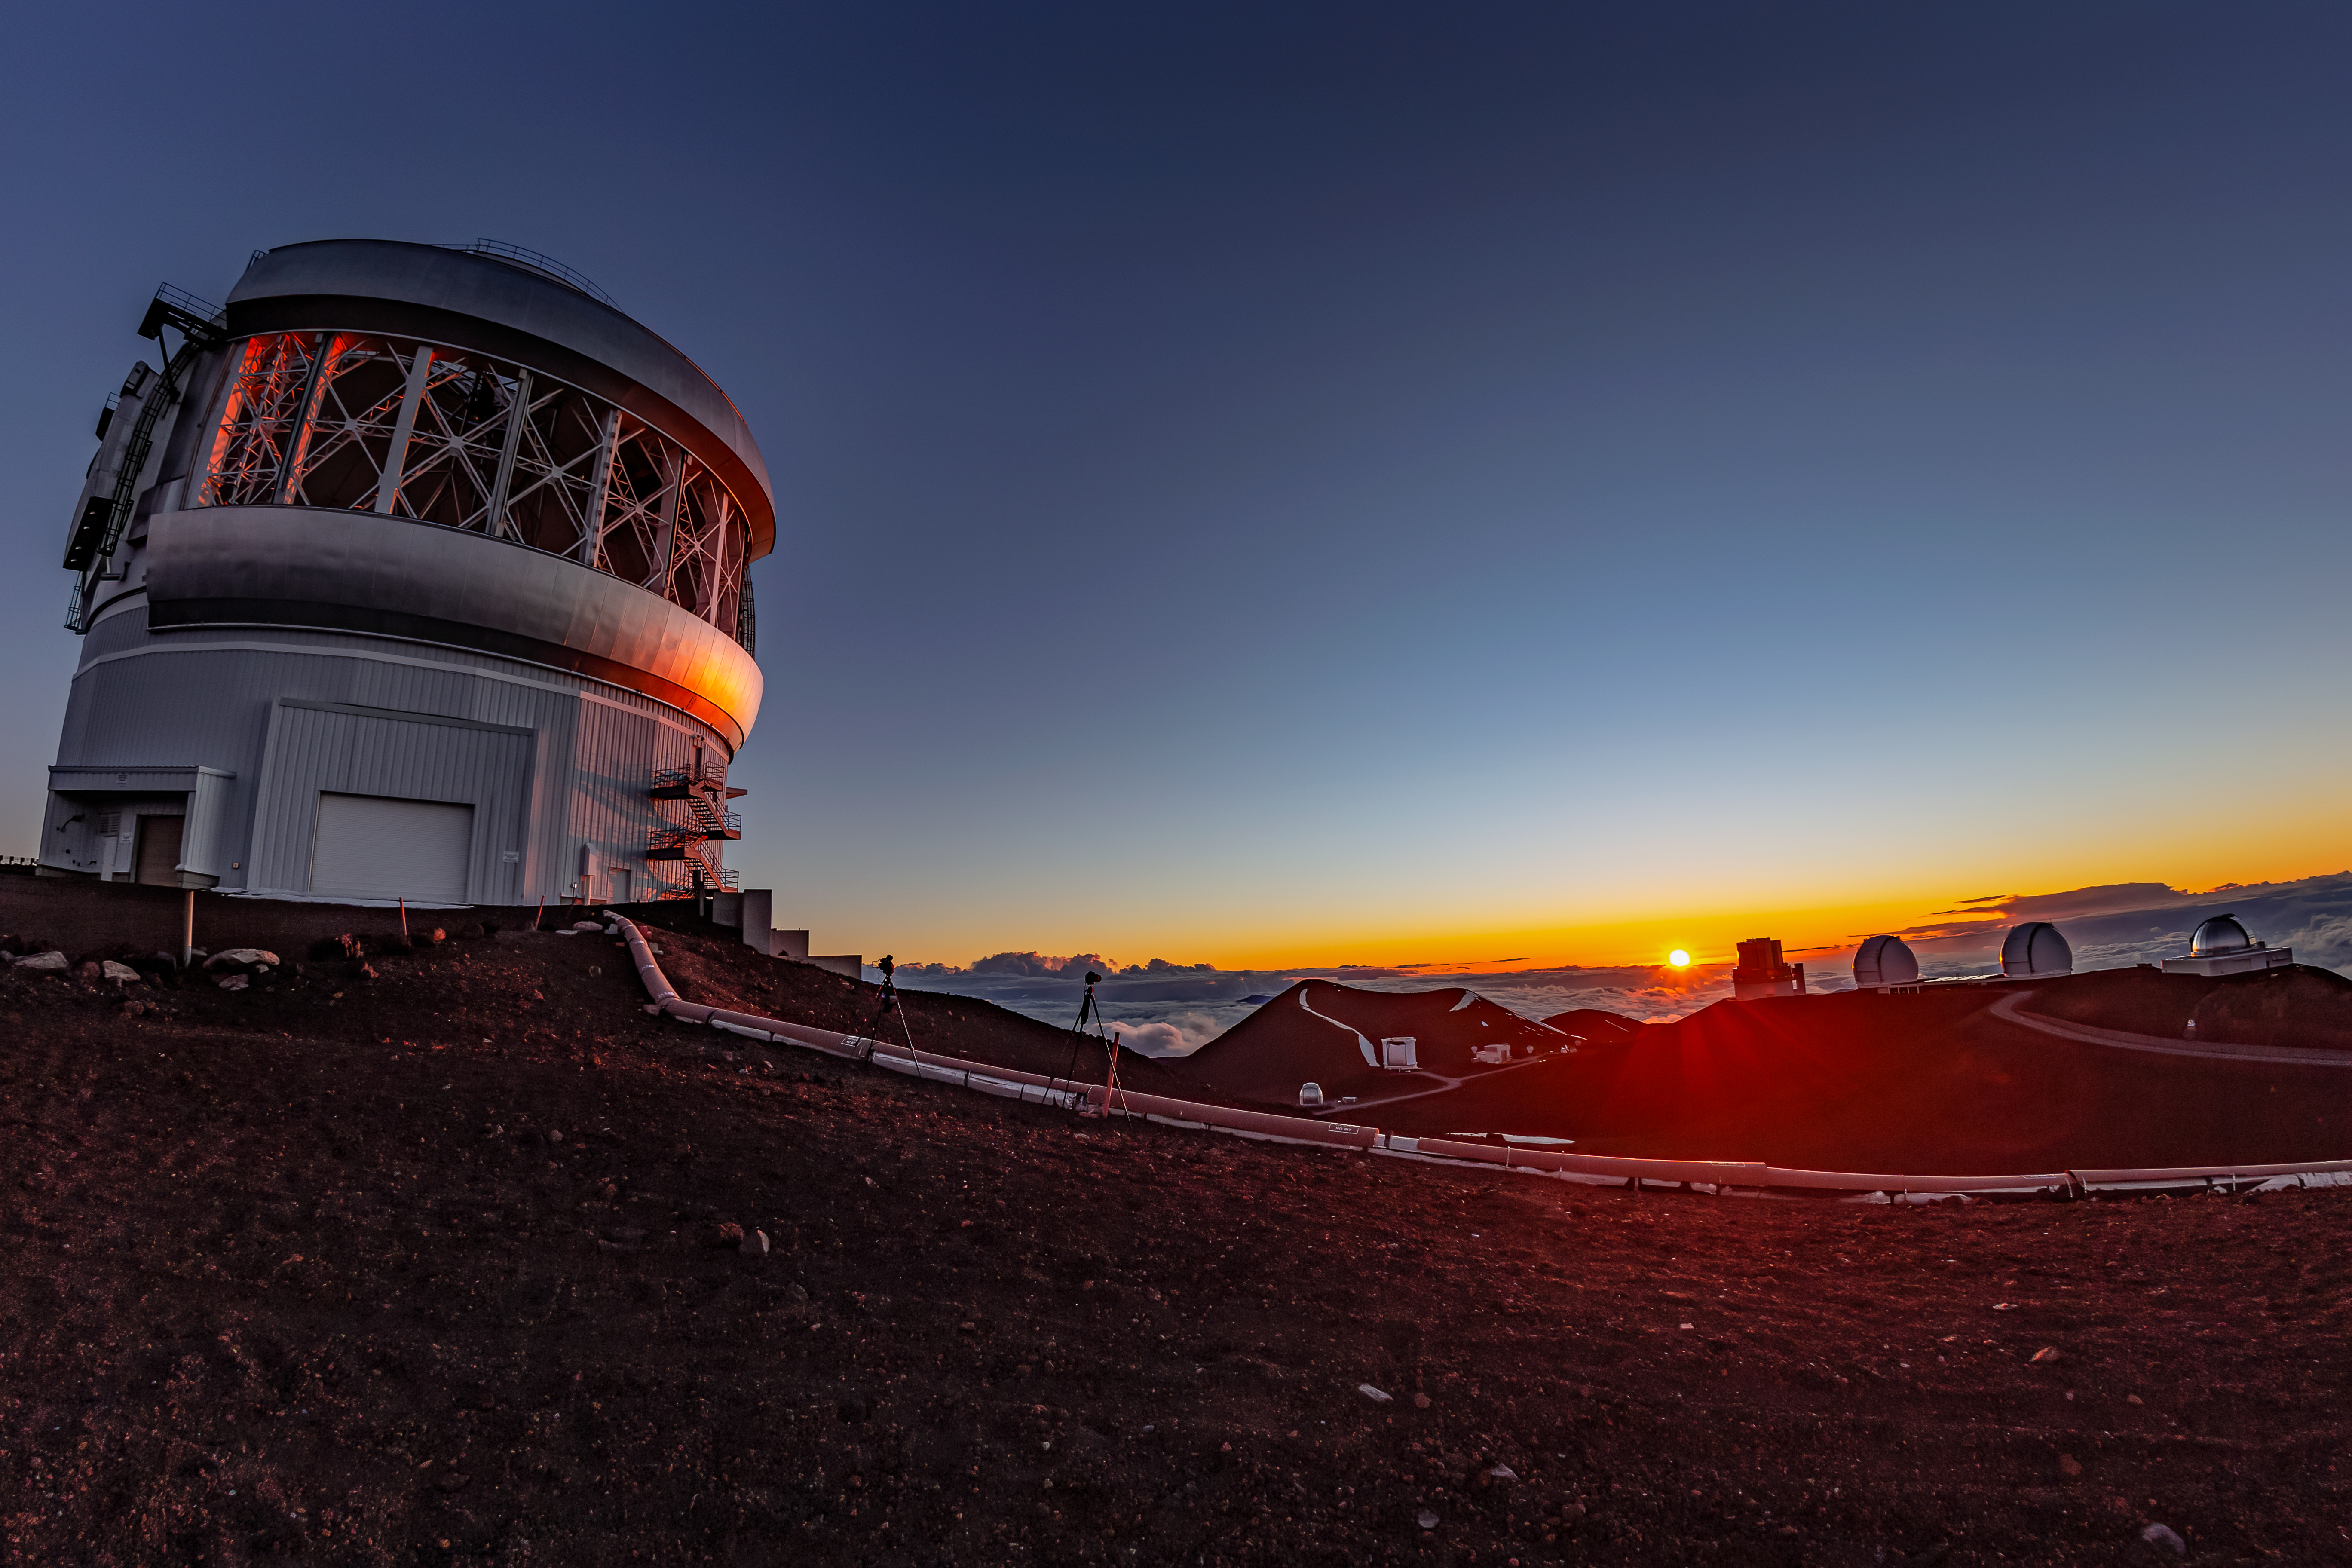

Sunset at Gemini North

The orange glow of the setting sun reflects off of the dome of Gemini North, one half of the International Gemini Observatory, operated by NSF NOIRLab.

Credit: International Gemini Observatory/NOIRLab/AURA/NSF/T. Mastopoulos